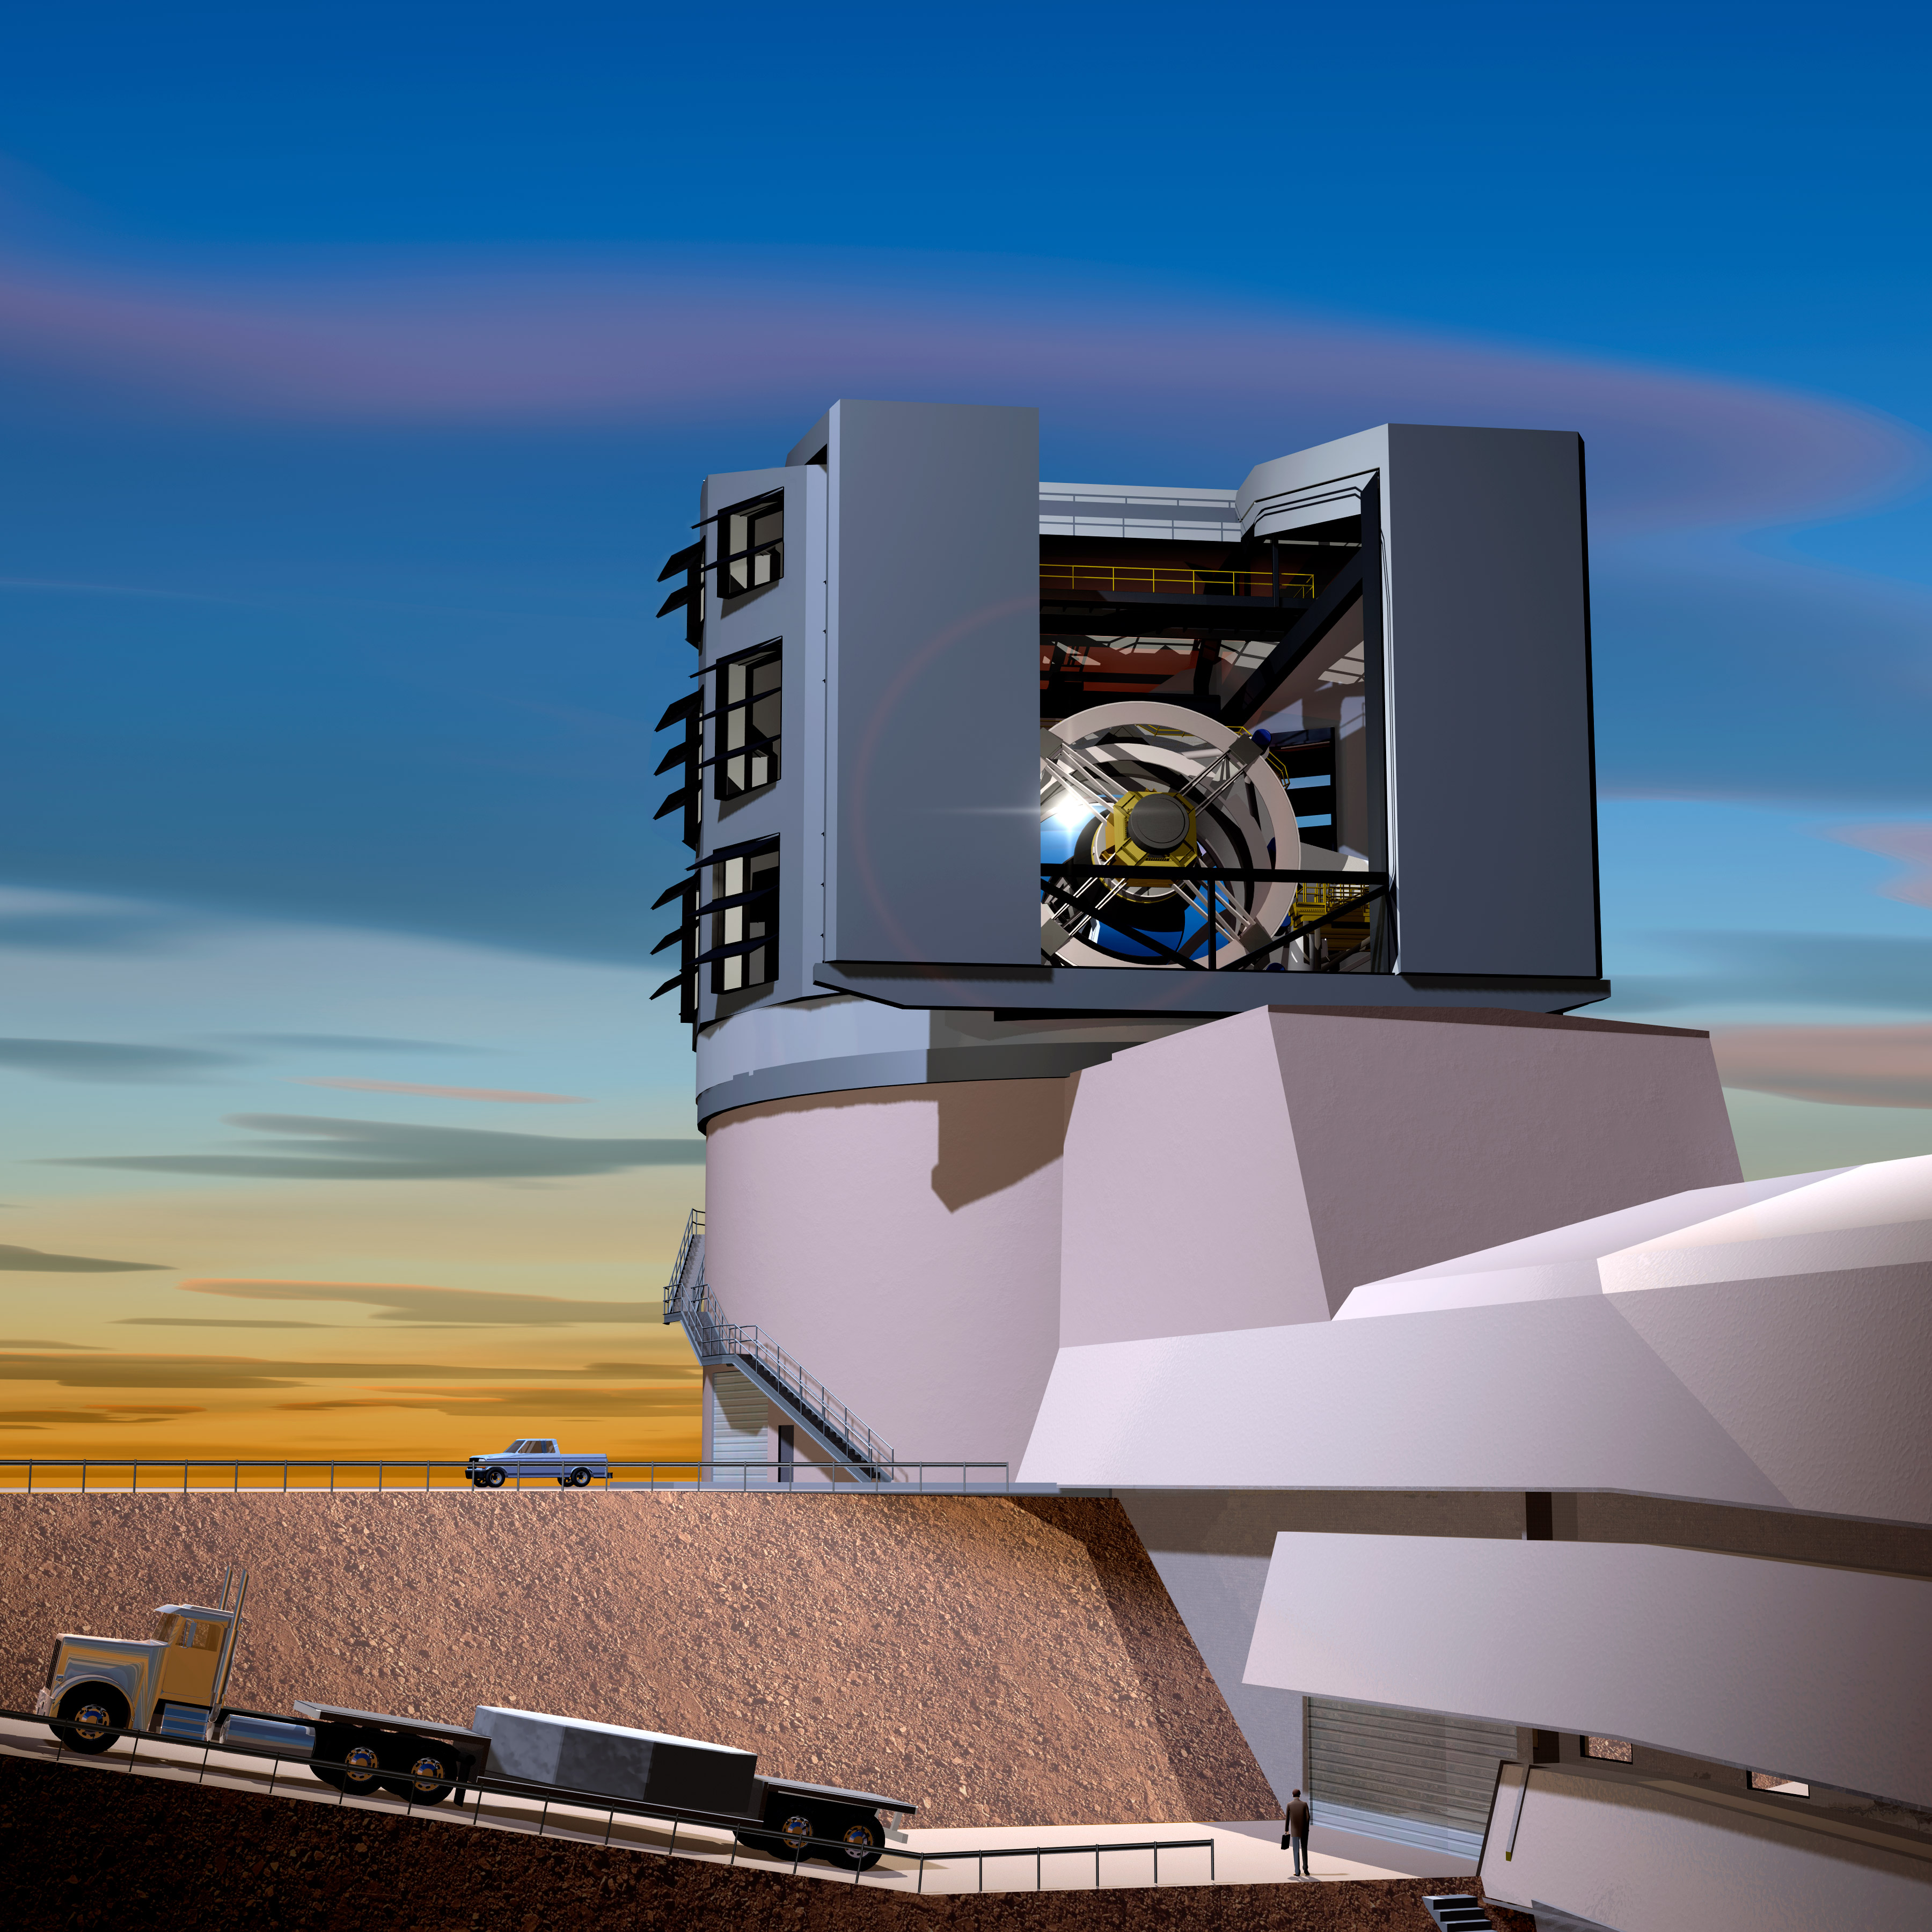

Facilities Building at Sunset

In this artist's rendition, the LSST primary mirror is seen through the slit of the dome at sunset. The LSST will carry out a deep, ten-year imaging survey in six broad optical bands over the main survey area of 18, 000 square degrees.

Credit: Todd Mason, Mason Productions Inc./Rubin Observatory/ NSF/ AURA